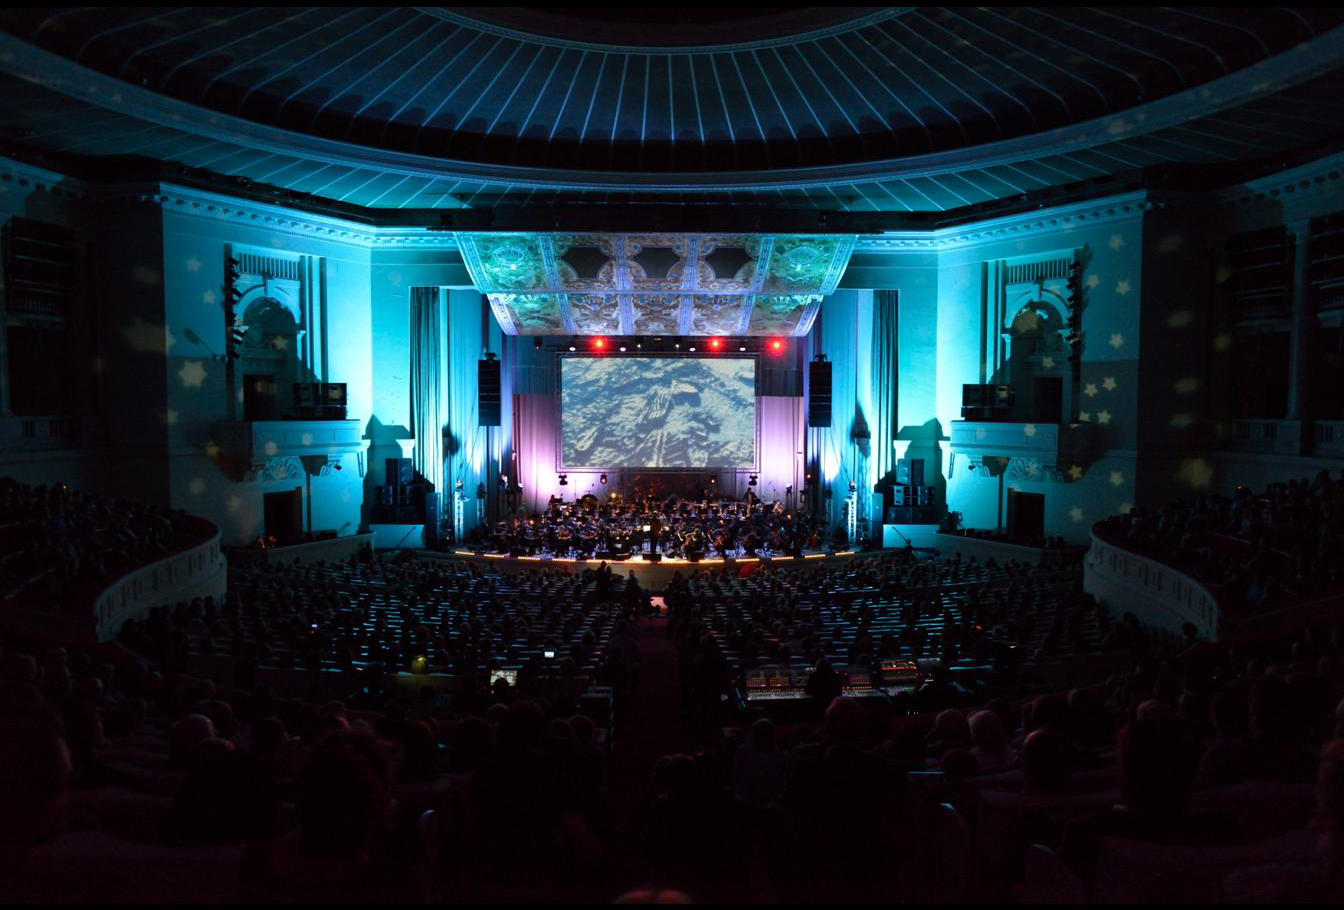

Koncert "Moc Klasyki - Planety"

Koncert z widowiskiem multimedialnym "Moc Klasyki - Planety", który odbył się 25 października 2013 r. w Sali Kongresowej Pałacu Kultury i Nauki w Warszawie. Europejskie Obserwatorium Południowe (ESO) było partnerem merytorycznym wydarzenia. W trakcie koncertu wykorzystano zdjęcia obiektów astronomicznych wykonane teleskopami ESO oraz kosmiczne wizualizacje opracowane przez ESO.

Credit: Trinity